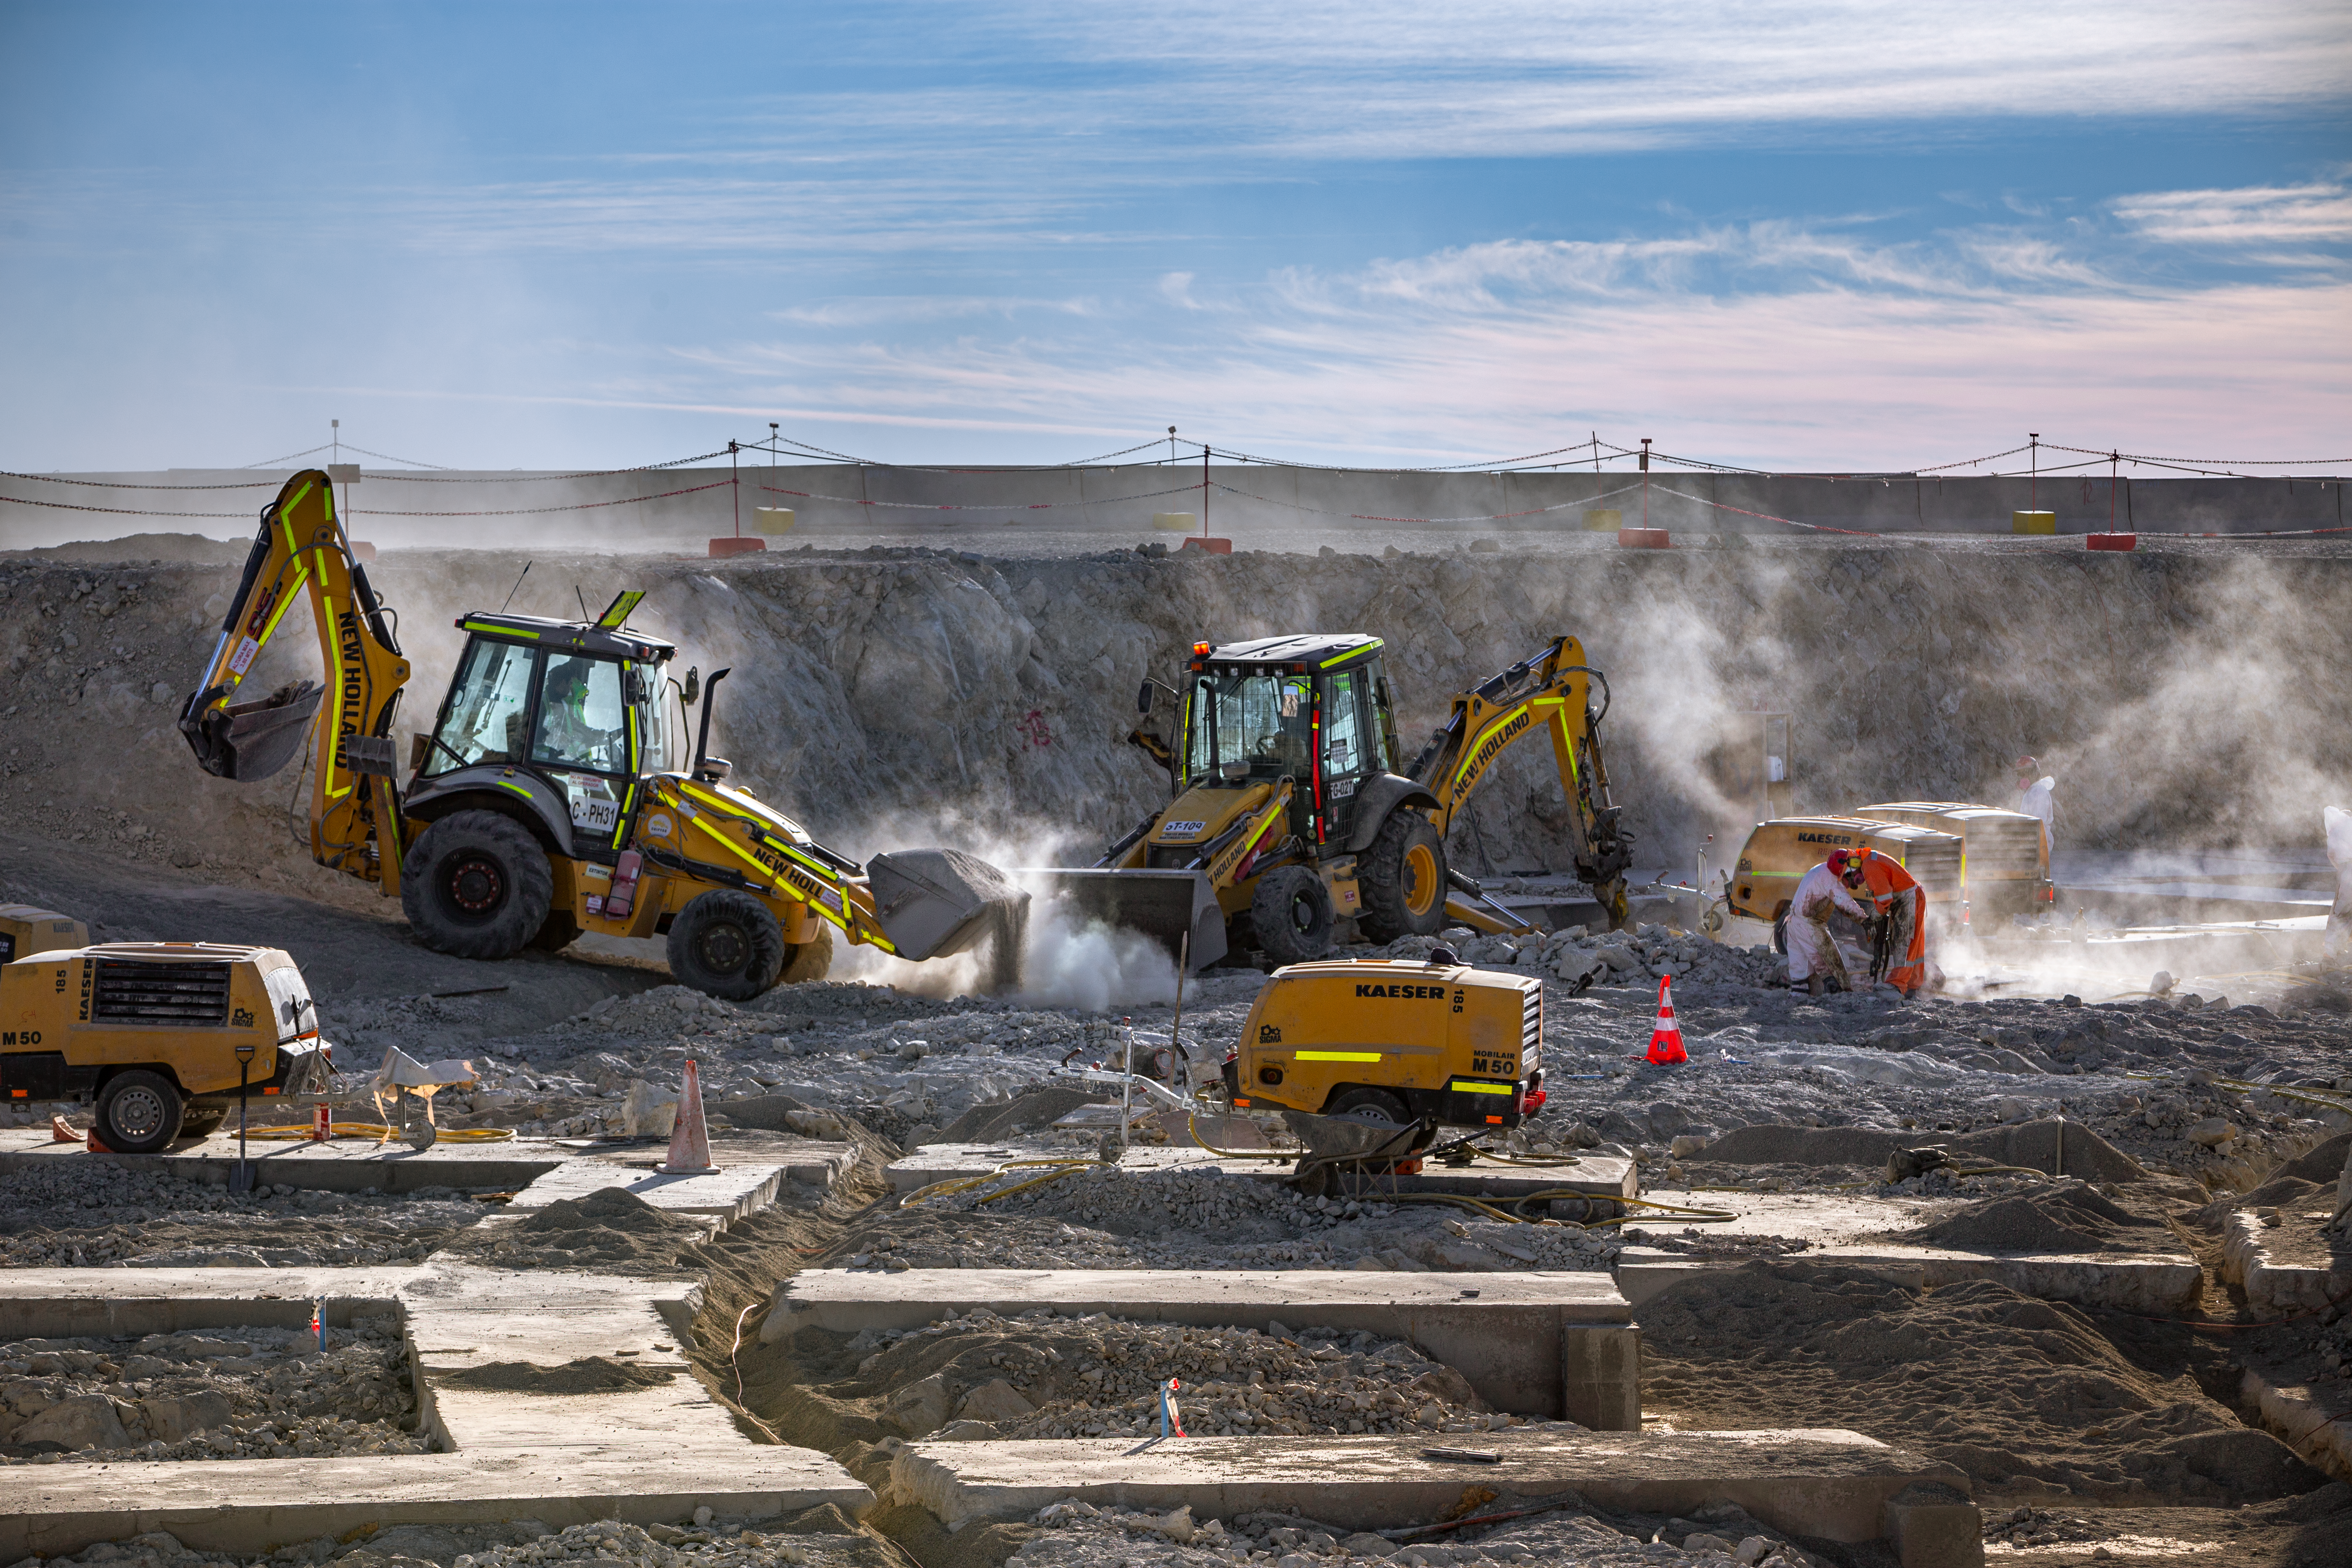

Construction of the ELT in Chile

Construction of the Extremely Large Telescope (ELT) in Cerro Armazones in Chile. It is a mountain approximately 3060-metre high mountain in the central part of the central part of Chile's Atacama Desert. The high number of clear nights, the atmosphere and other elements makes this an advantageous site for astronomy.

Credit: ESO/M. Zamani